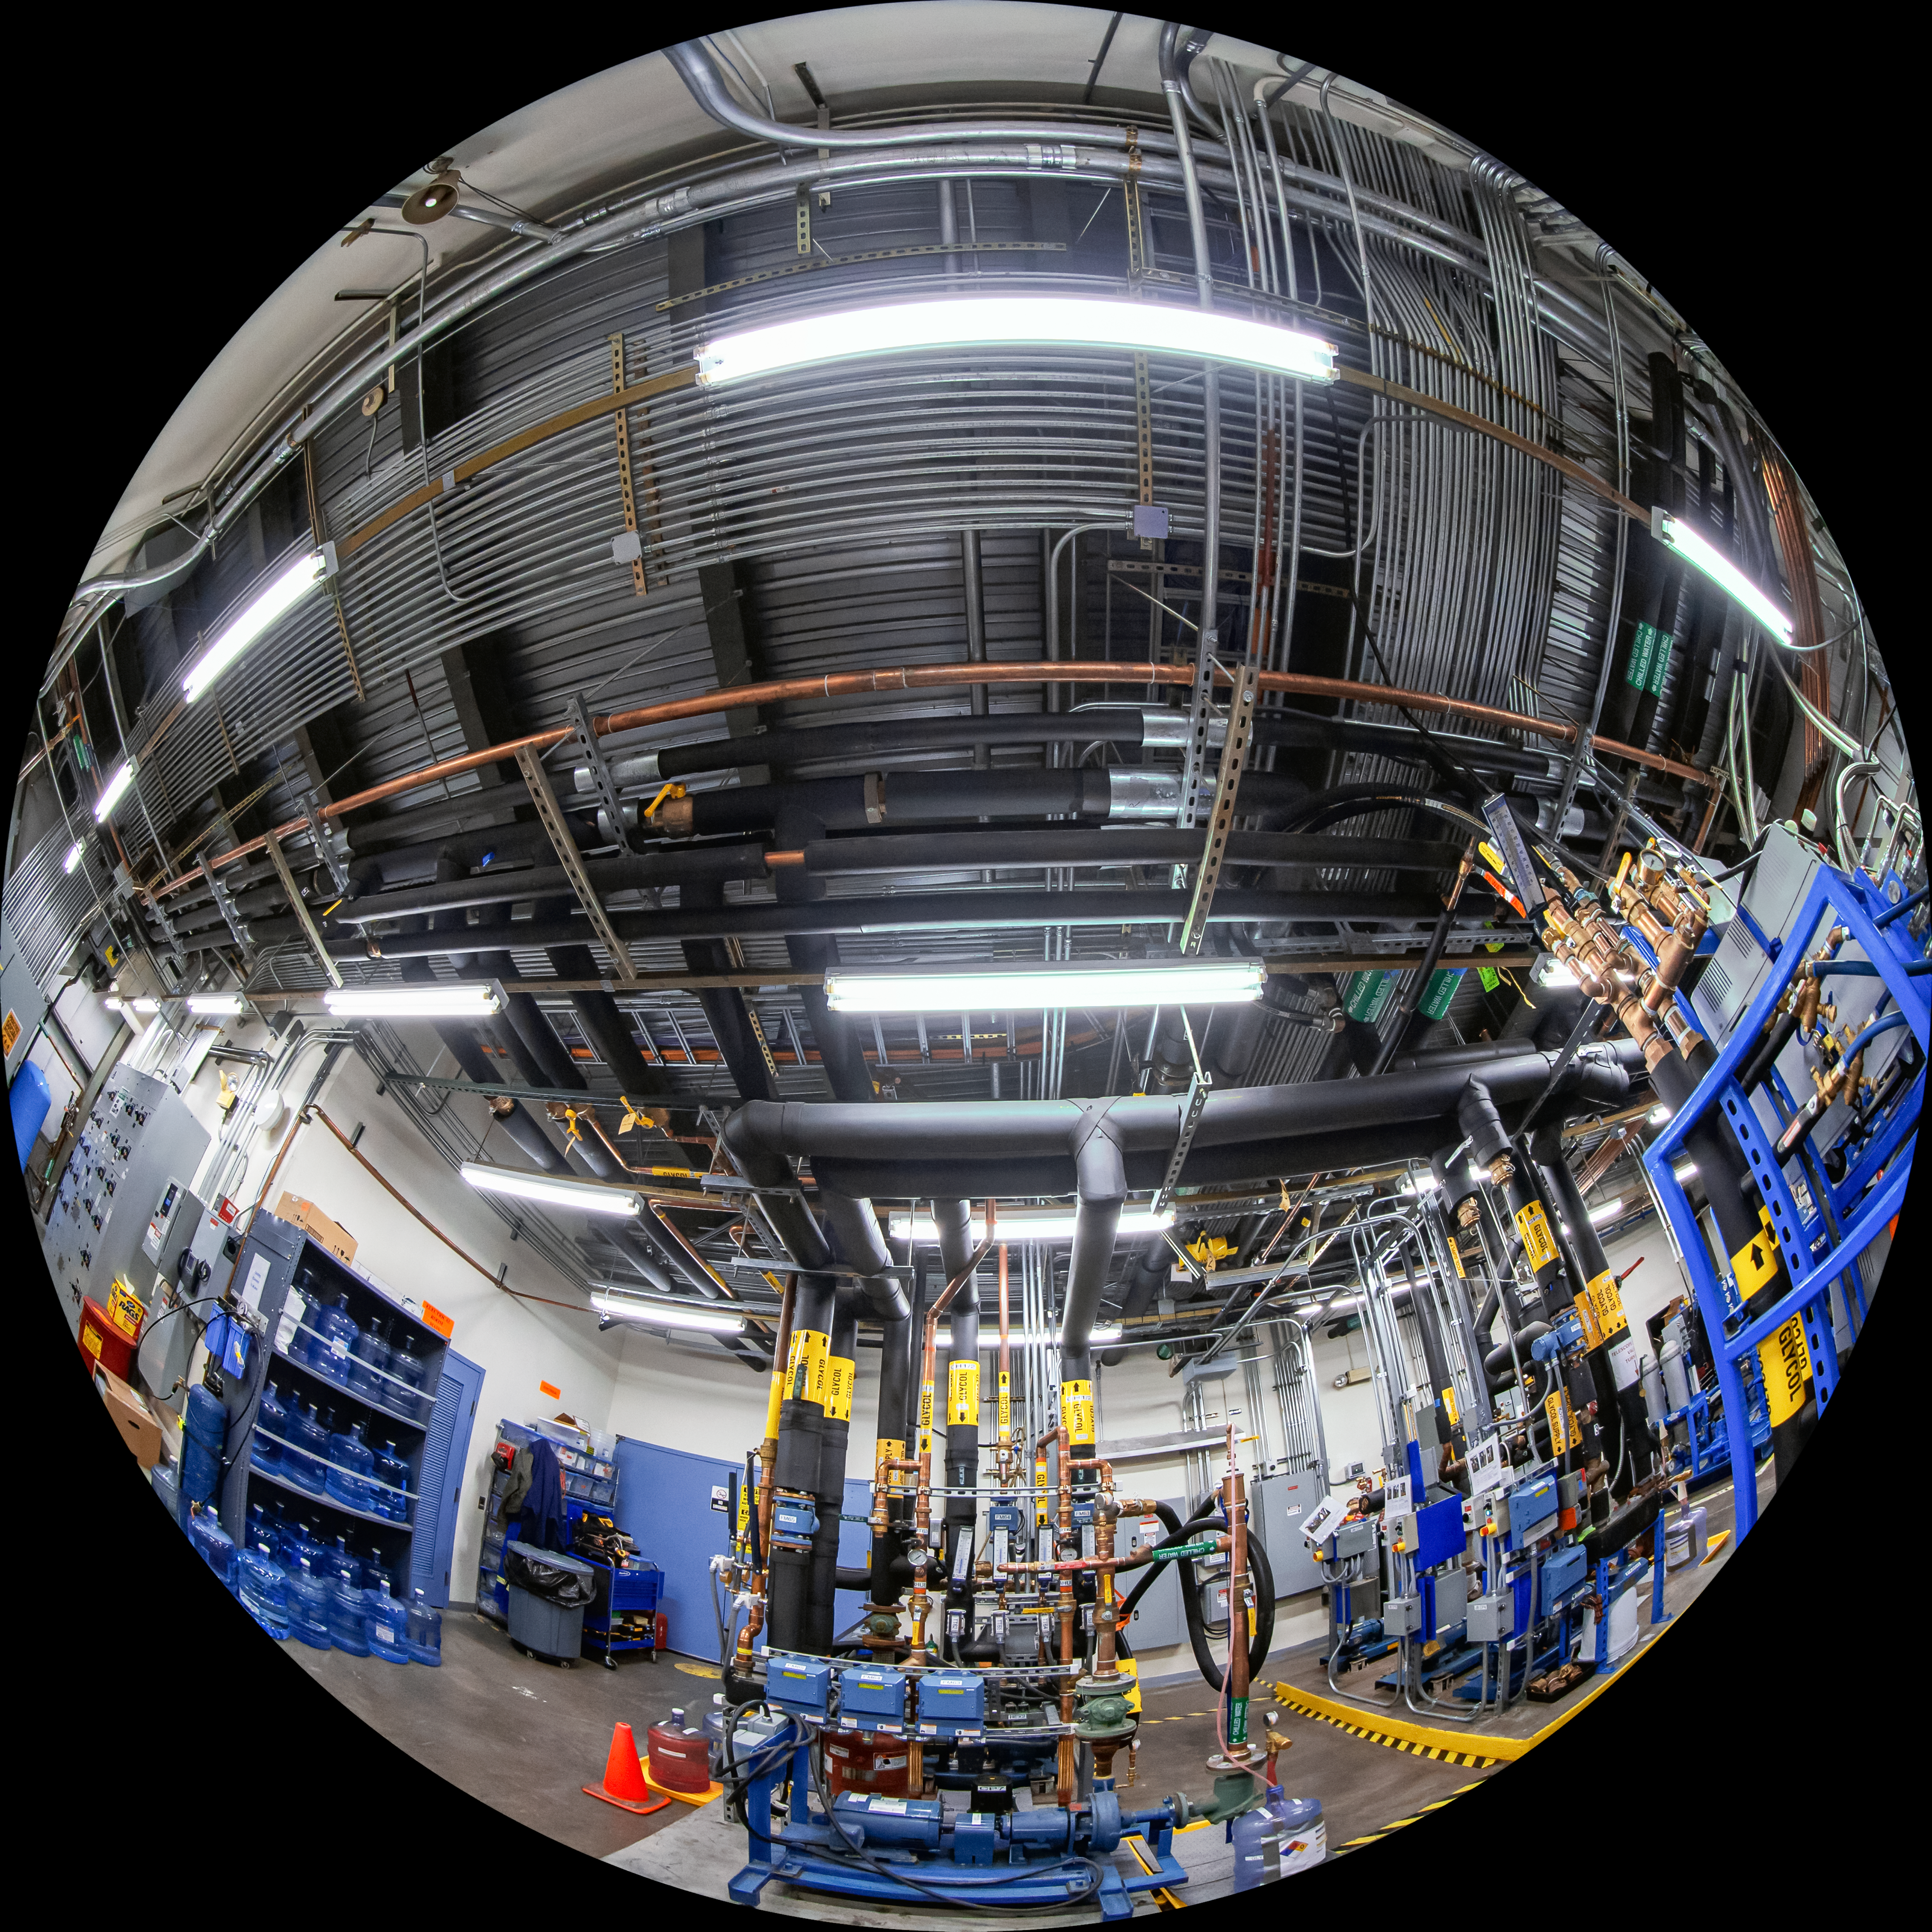

Gemini North Fulldome

A fulldome view of the inside of Gemini North, one half of the International Gemini Observatory, operated by NSF NOIRLab.

Credit: International Gemini Observatory/NOIRLab/AURA/NSF/T. Matsopoulos